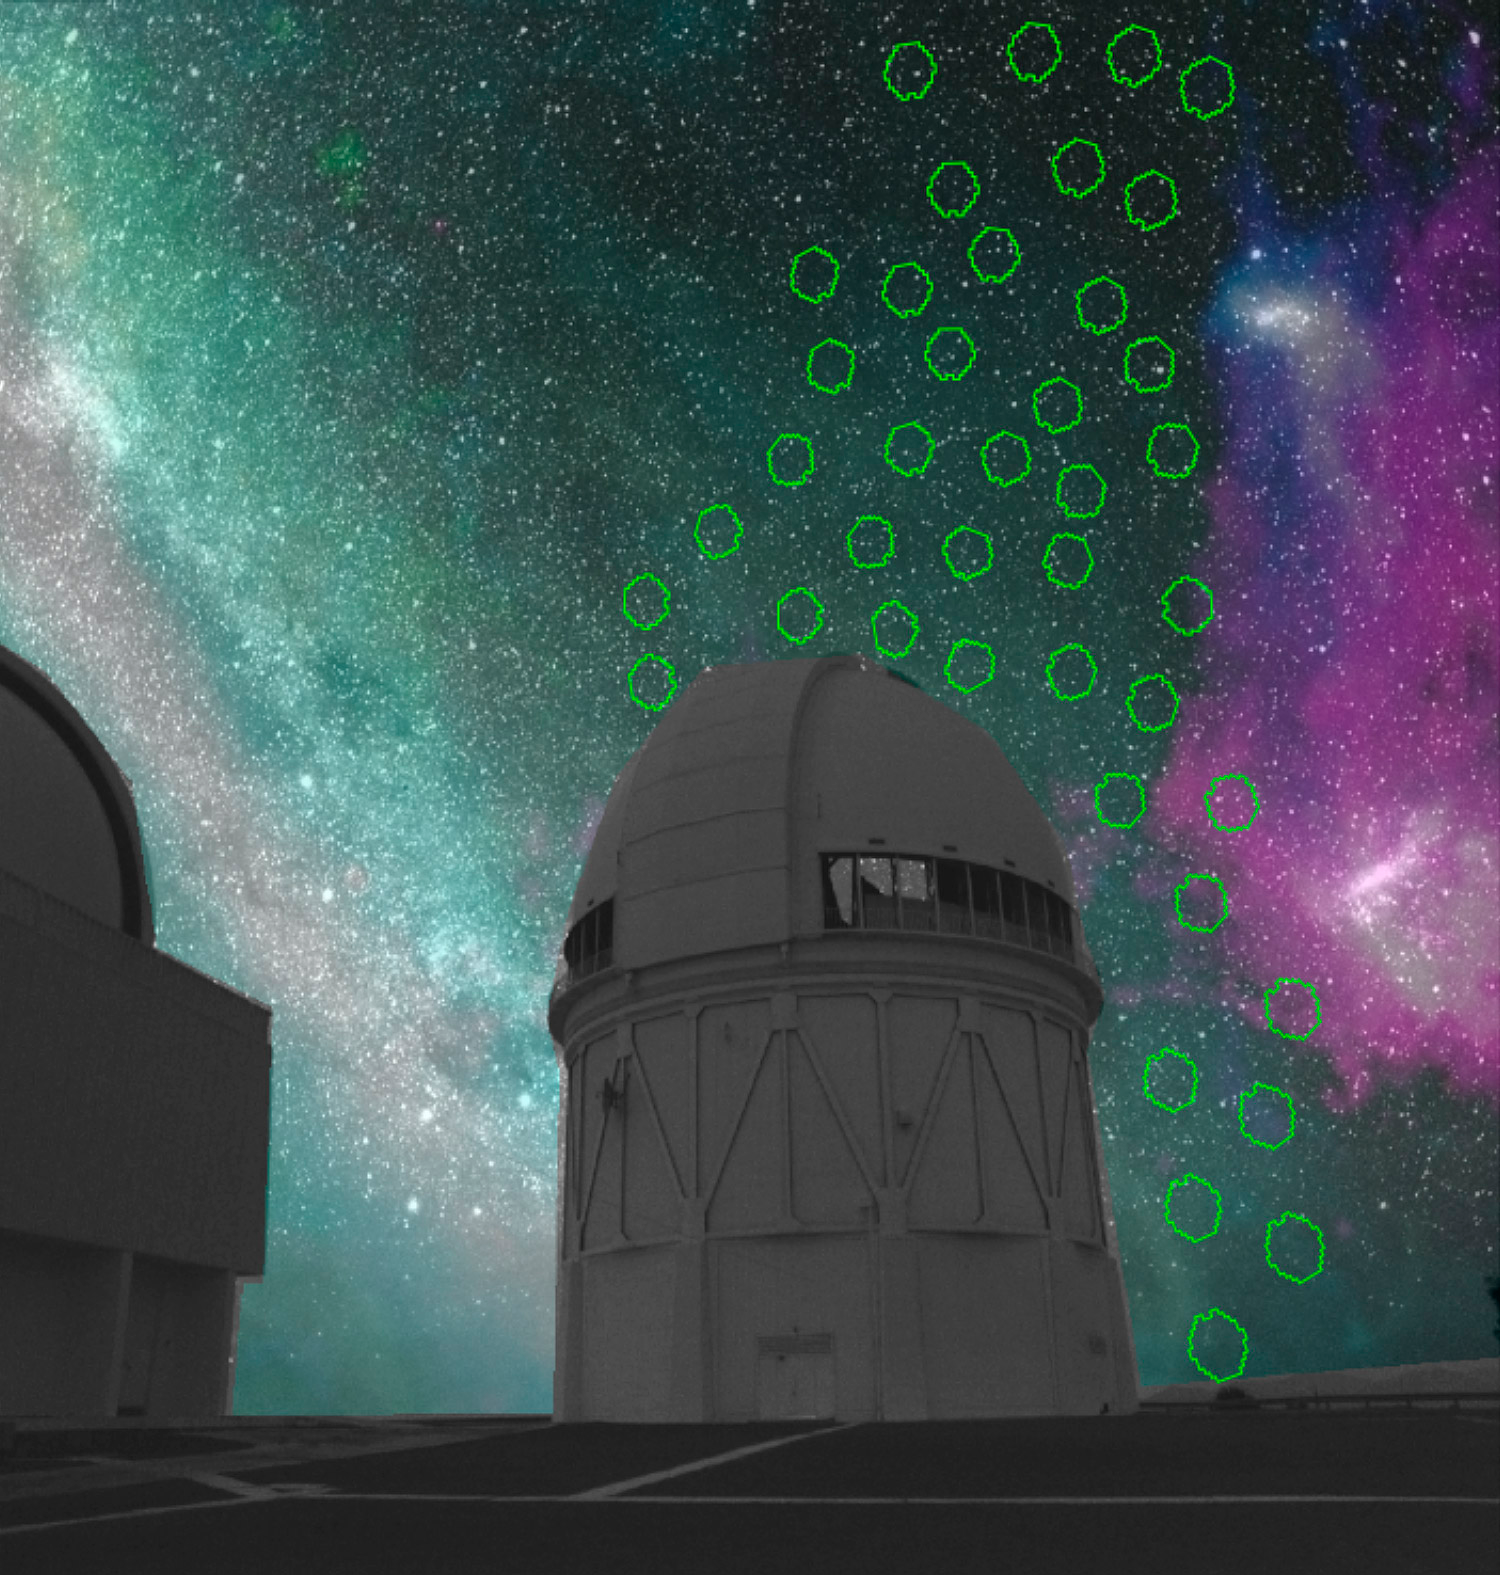

Smashing Results About Our Nearby Galactic Neighbors

The Blanco telescope from CTIO, and the sky as it would appear if your eye could see both optical and radio wavelengths. Blue and purple nebulosity shows hydrogen gas, which connects the Small Magellanic Cloud (at top right) and the Large Magellanic Cloud (middle right) and also stretches across the sky. Green circles show some of the DECam pointings of the SMASH survey, indicating the area over which Magellanic Cloud stars have been found.

Credit: K. Olsen (NOAO/AURA/NSF), SMASH team, Roger Smith, and McClure-Griffiths.